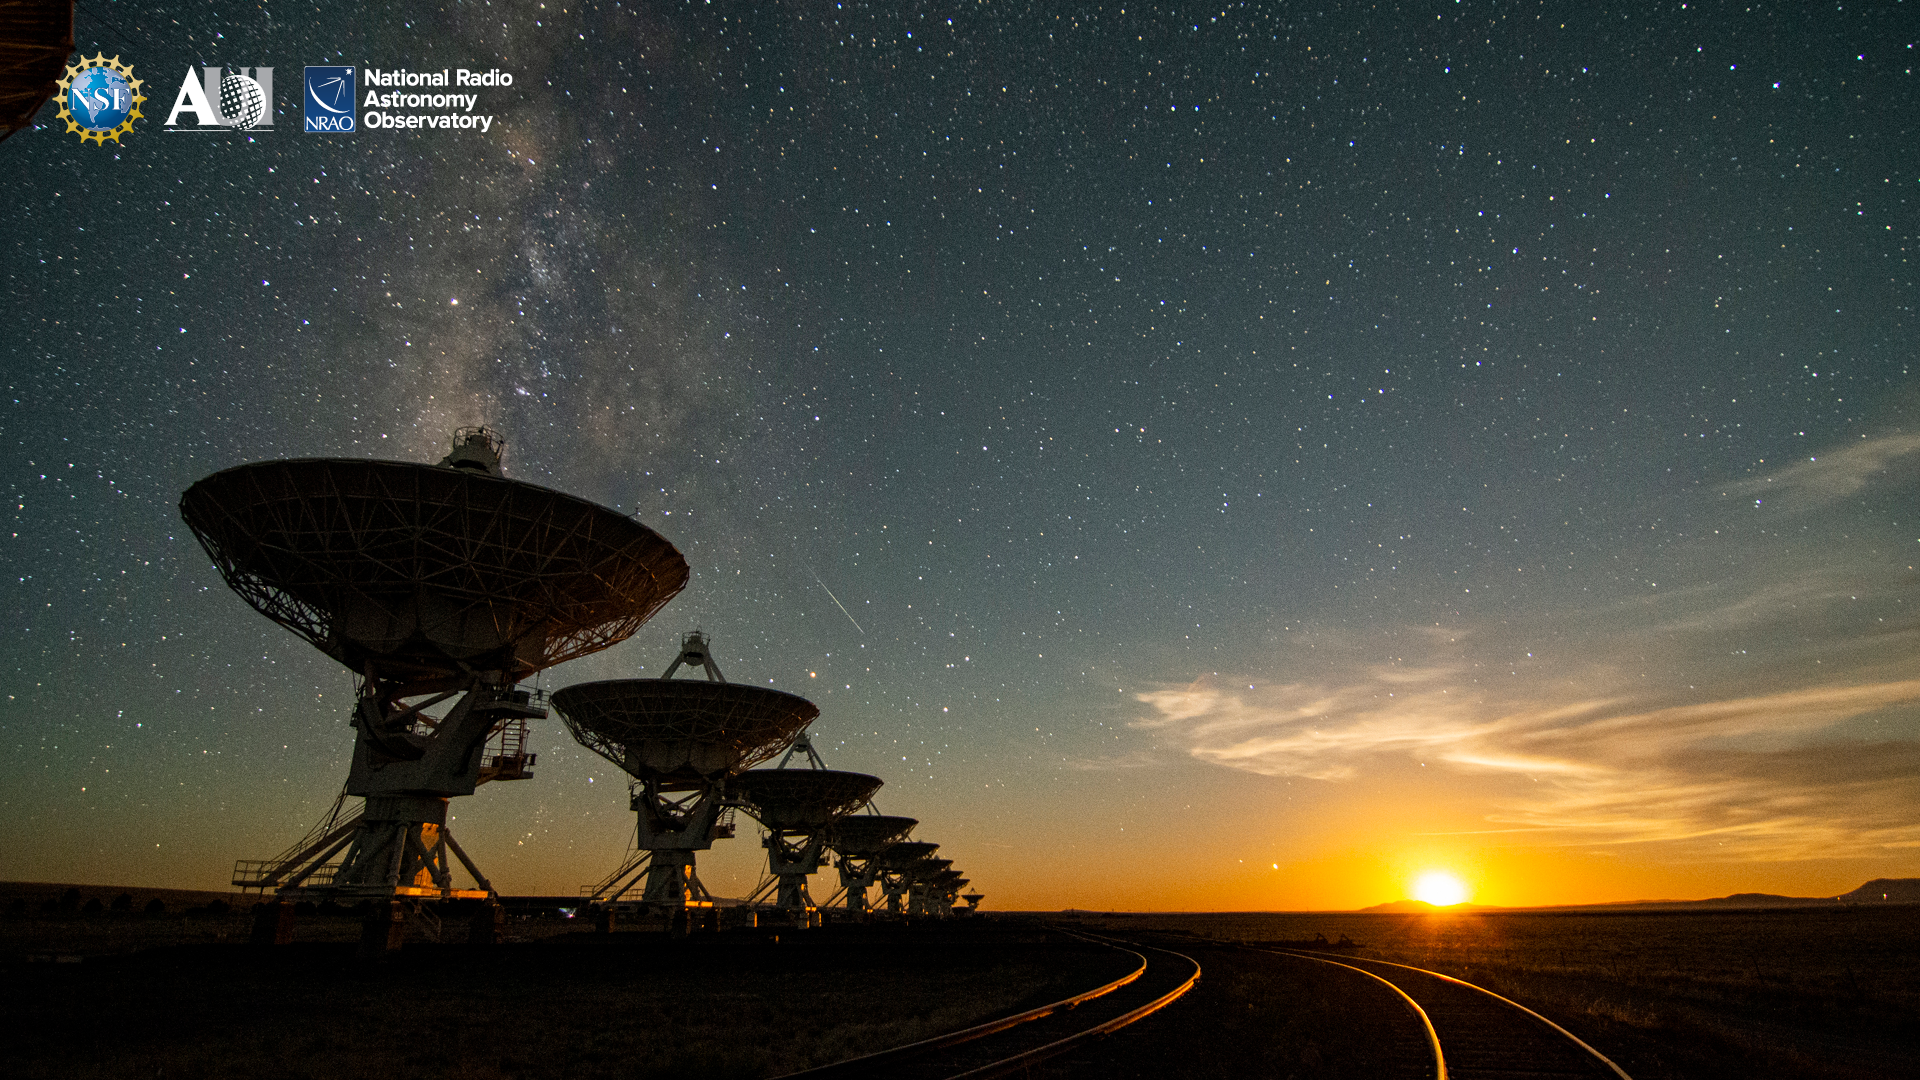

VLA Background 3

Credit: NRAO/AUI/NSF